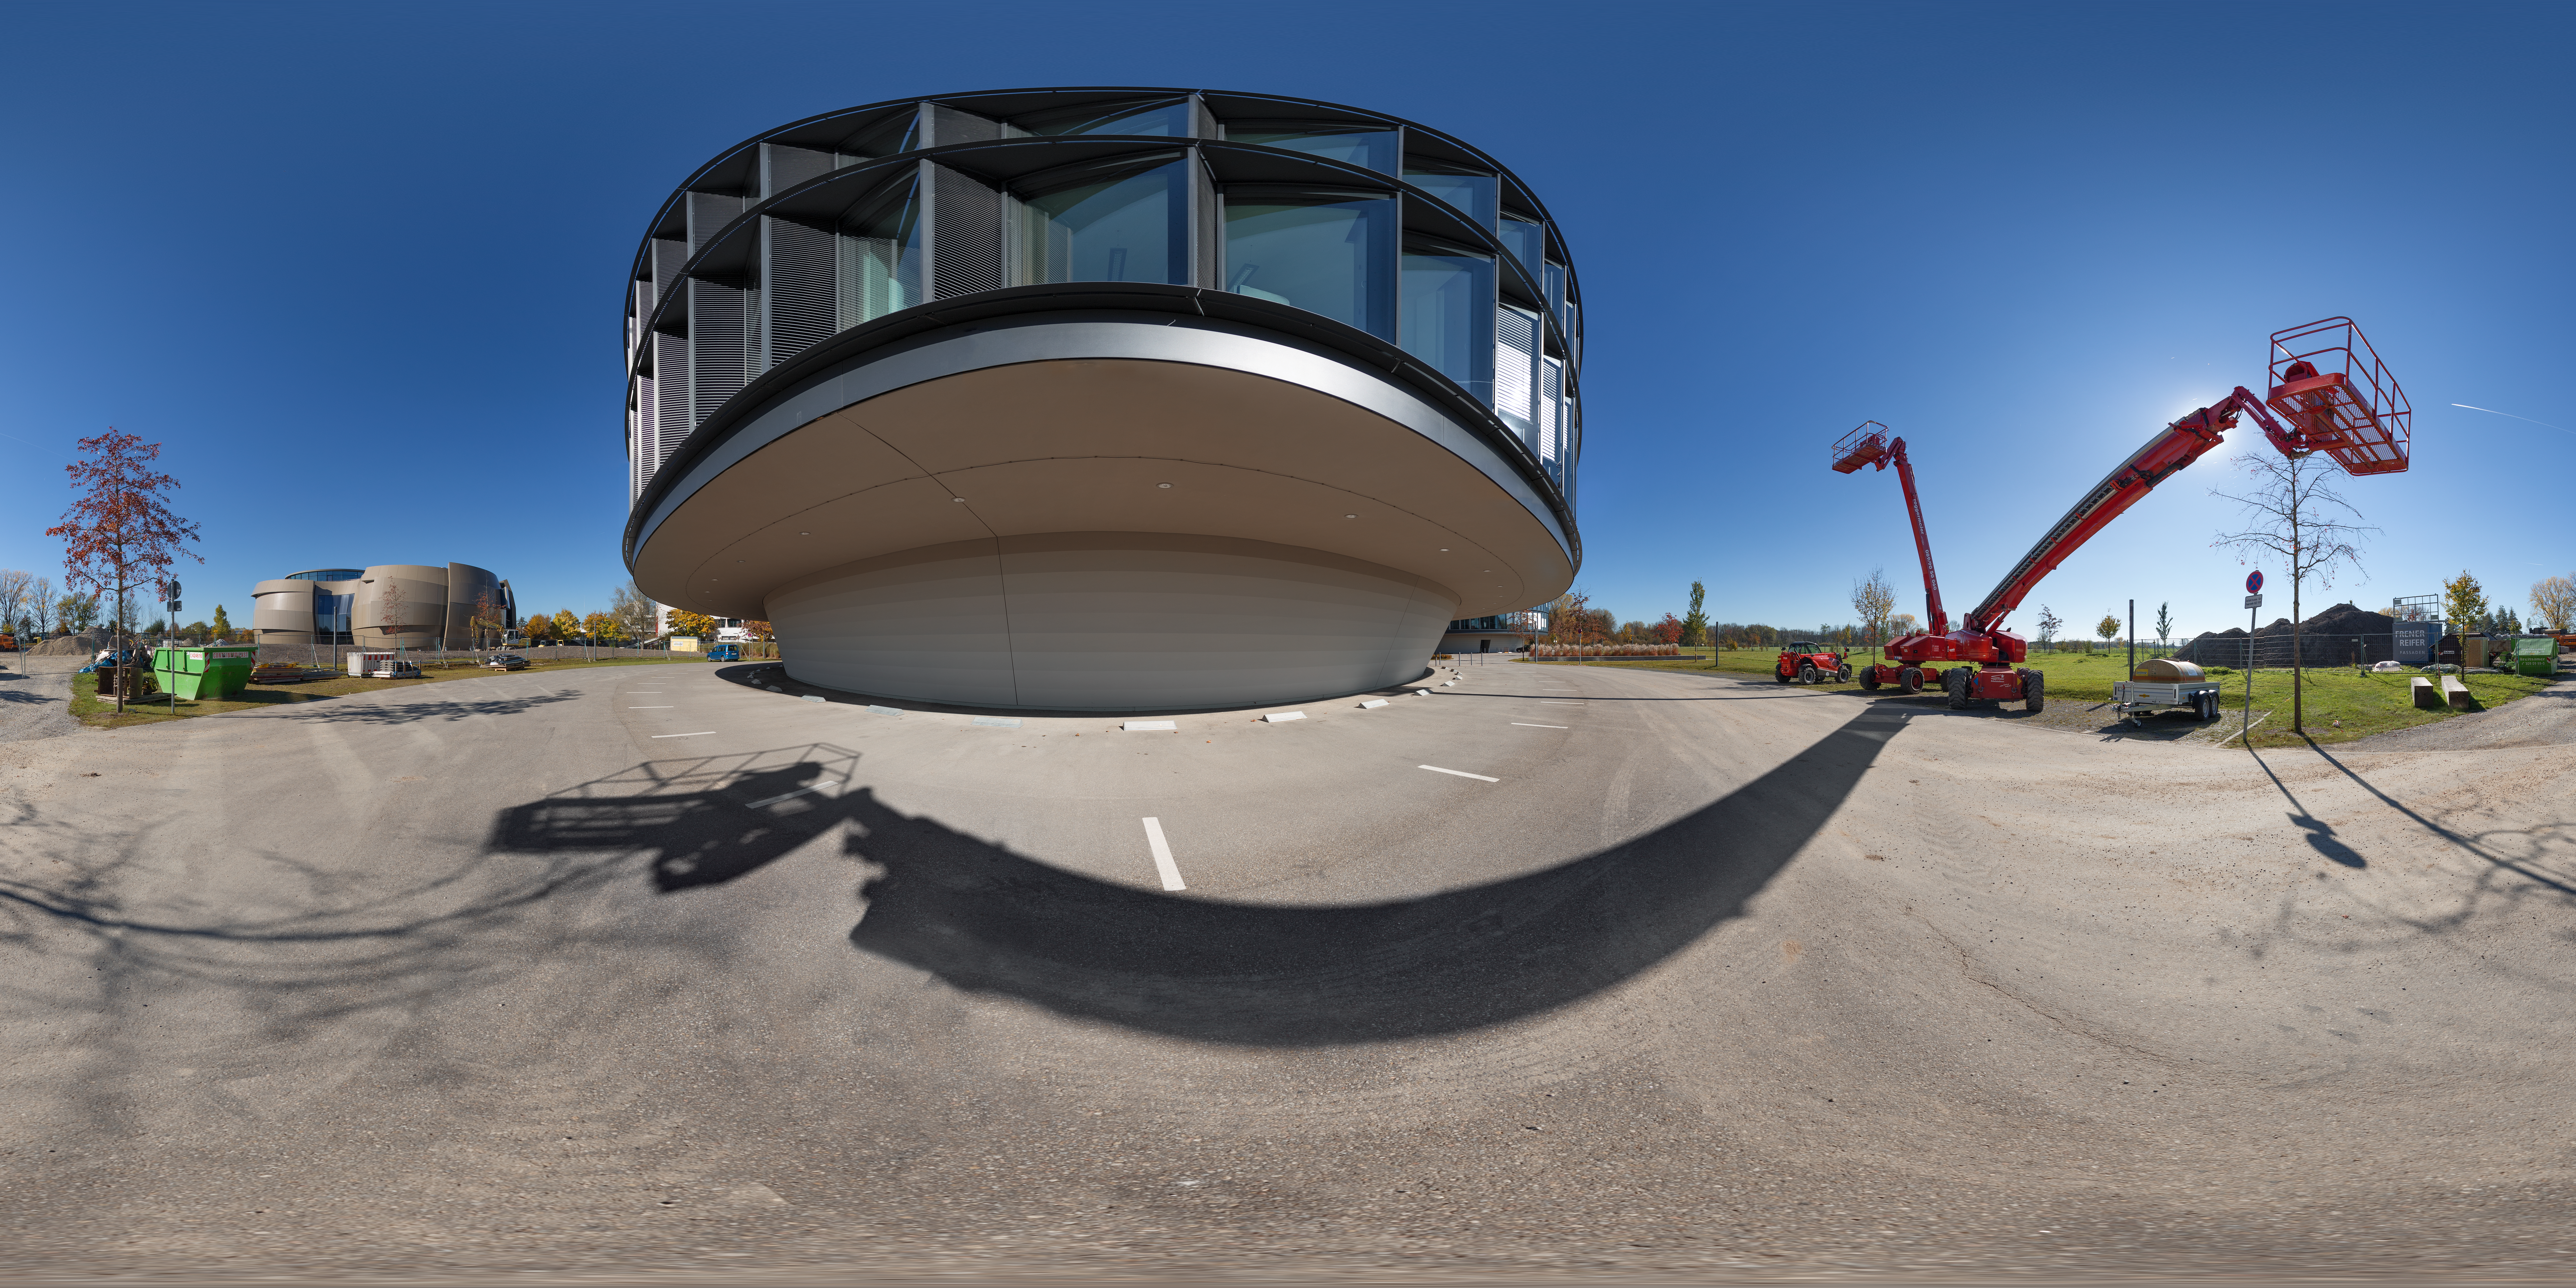

Southside of ESO Headquarters

ESO Headquarters in Garching bei München, Germany, expanded in 2013 to include a new technical building and office building, which is prominent in this photo. The latest addition to the ESO HQ is the ESO Supernova Planetarium & Visitor Centre opening to the public in 2018.

Credit: ESO/P. Horálek